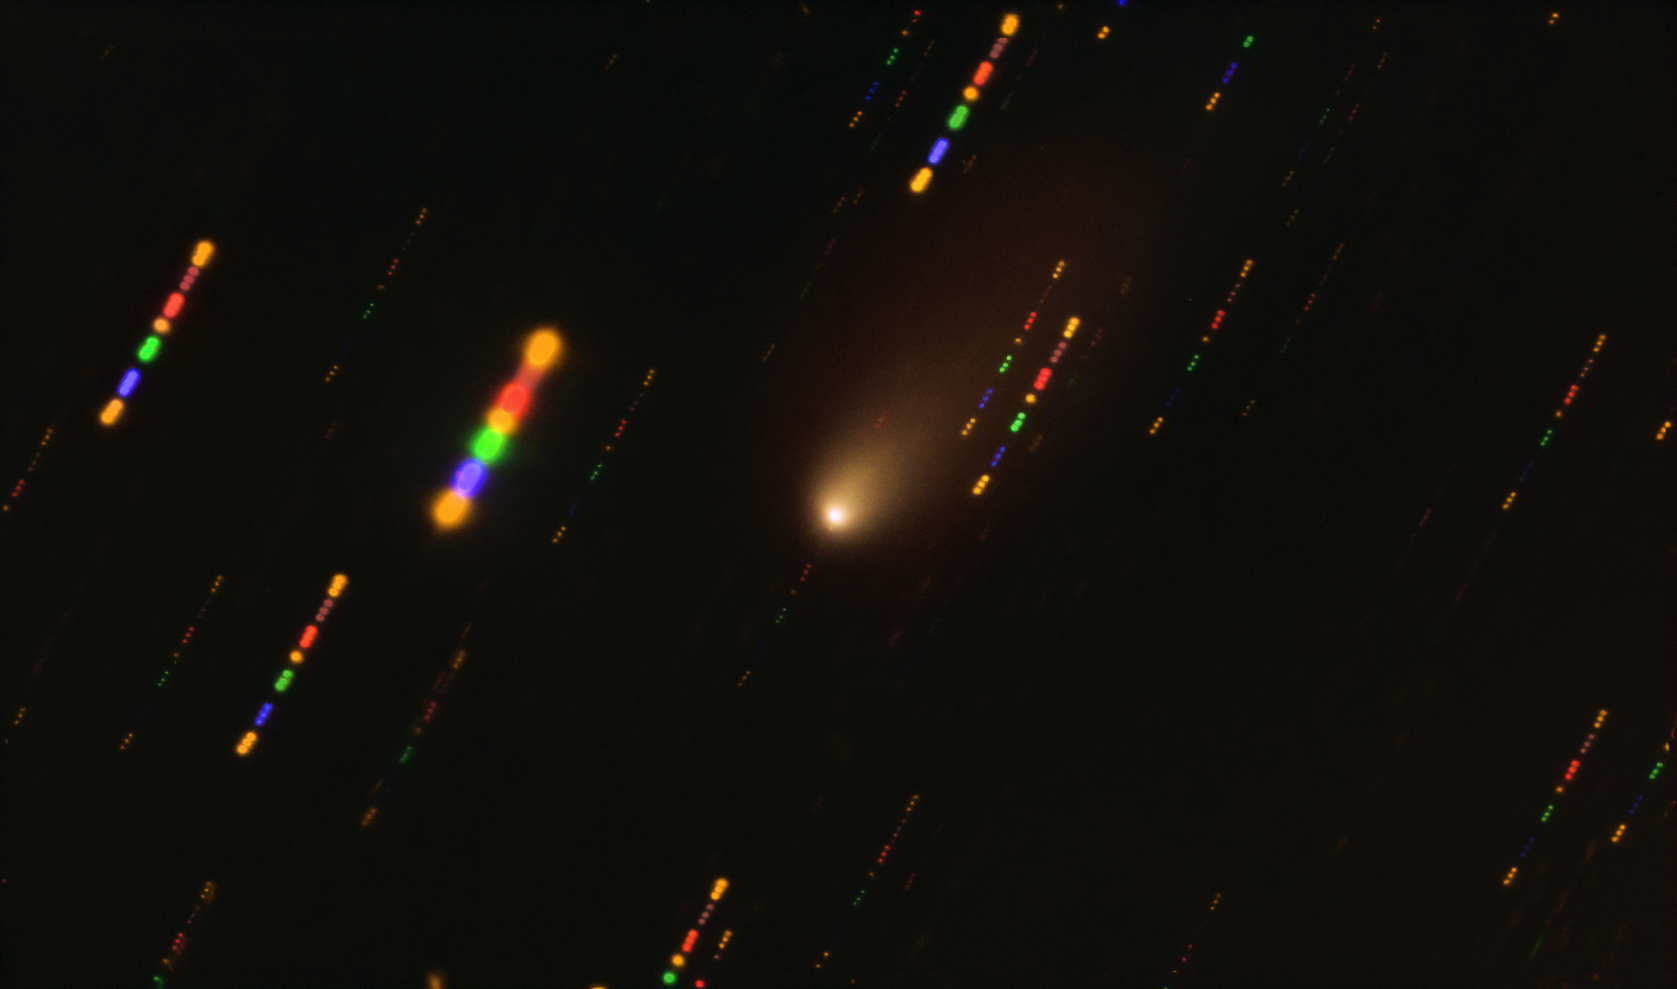

Image of the 2I/Borisov interstellar comet captured with the VLT

This image was taken with the FORS2 instrument on ESO’s Very Large Telescope in late 2019, when comet 2I/Borisov passed near the Sun.

Since the comet was travelling at breakneck speed, around 175 000 kilometres per hour, the background stars appeared as streaks of light as the telescope followed the comet’s trajectory. The colours in these streaks give the image some disco flair and are the result of combining observations in different wavelength bands, highlighted by the various colours in this composite image.

Credit: ESO/O. Hainaut